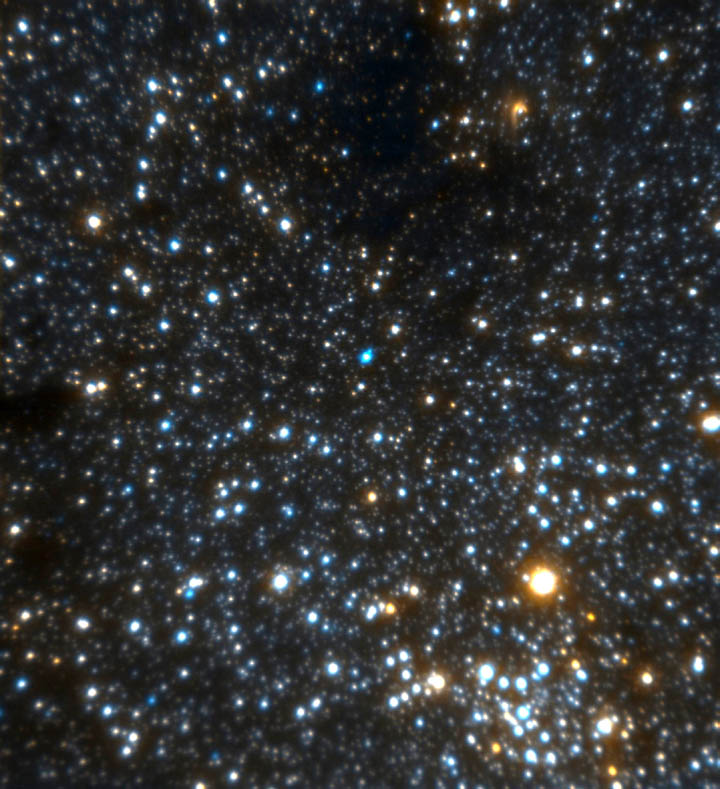

Galactic Center

This extremely high resolution image of the region around the galactic center (at lower right) shows new details including a bow-shock structure in an infrared source called IRS-8 (see close-up on this album). See Image Release for details Technical Details: Image is moasic of 4 images combined to produce the largest, high-resolution image of the region around the galactic center ever obtained (as of 2000). Images obtained in July and August 2000 using Gemini with Hokupa'a/QUIRC Adaptive Optics system. Ea

Credit: International Gemini Observatory, National Science Foundation and the University of Hawaii Adaptive Optics Group